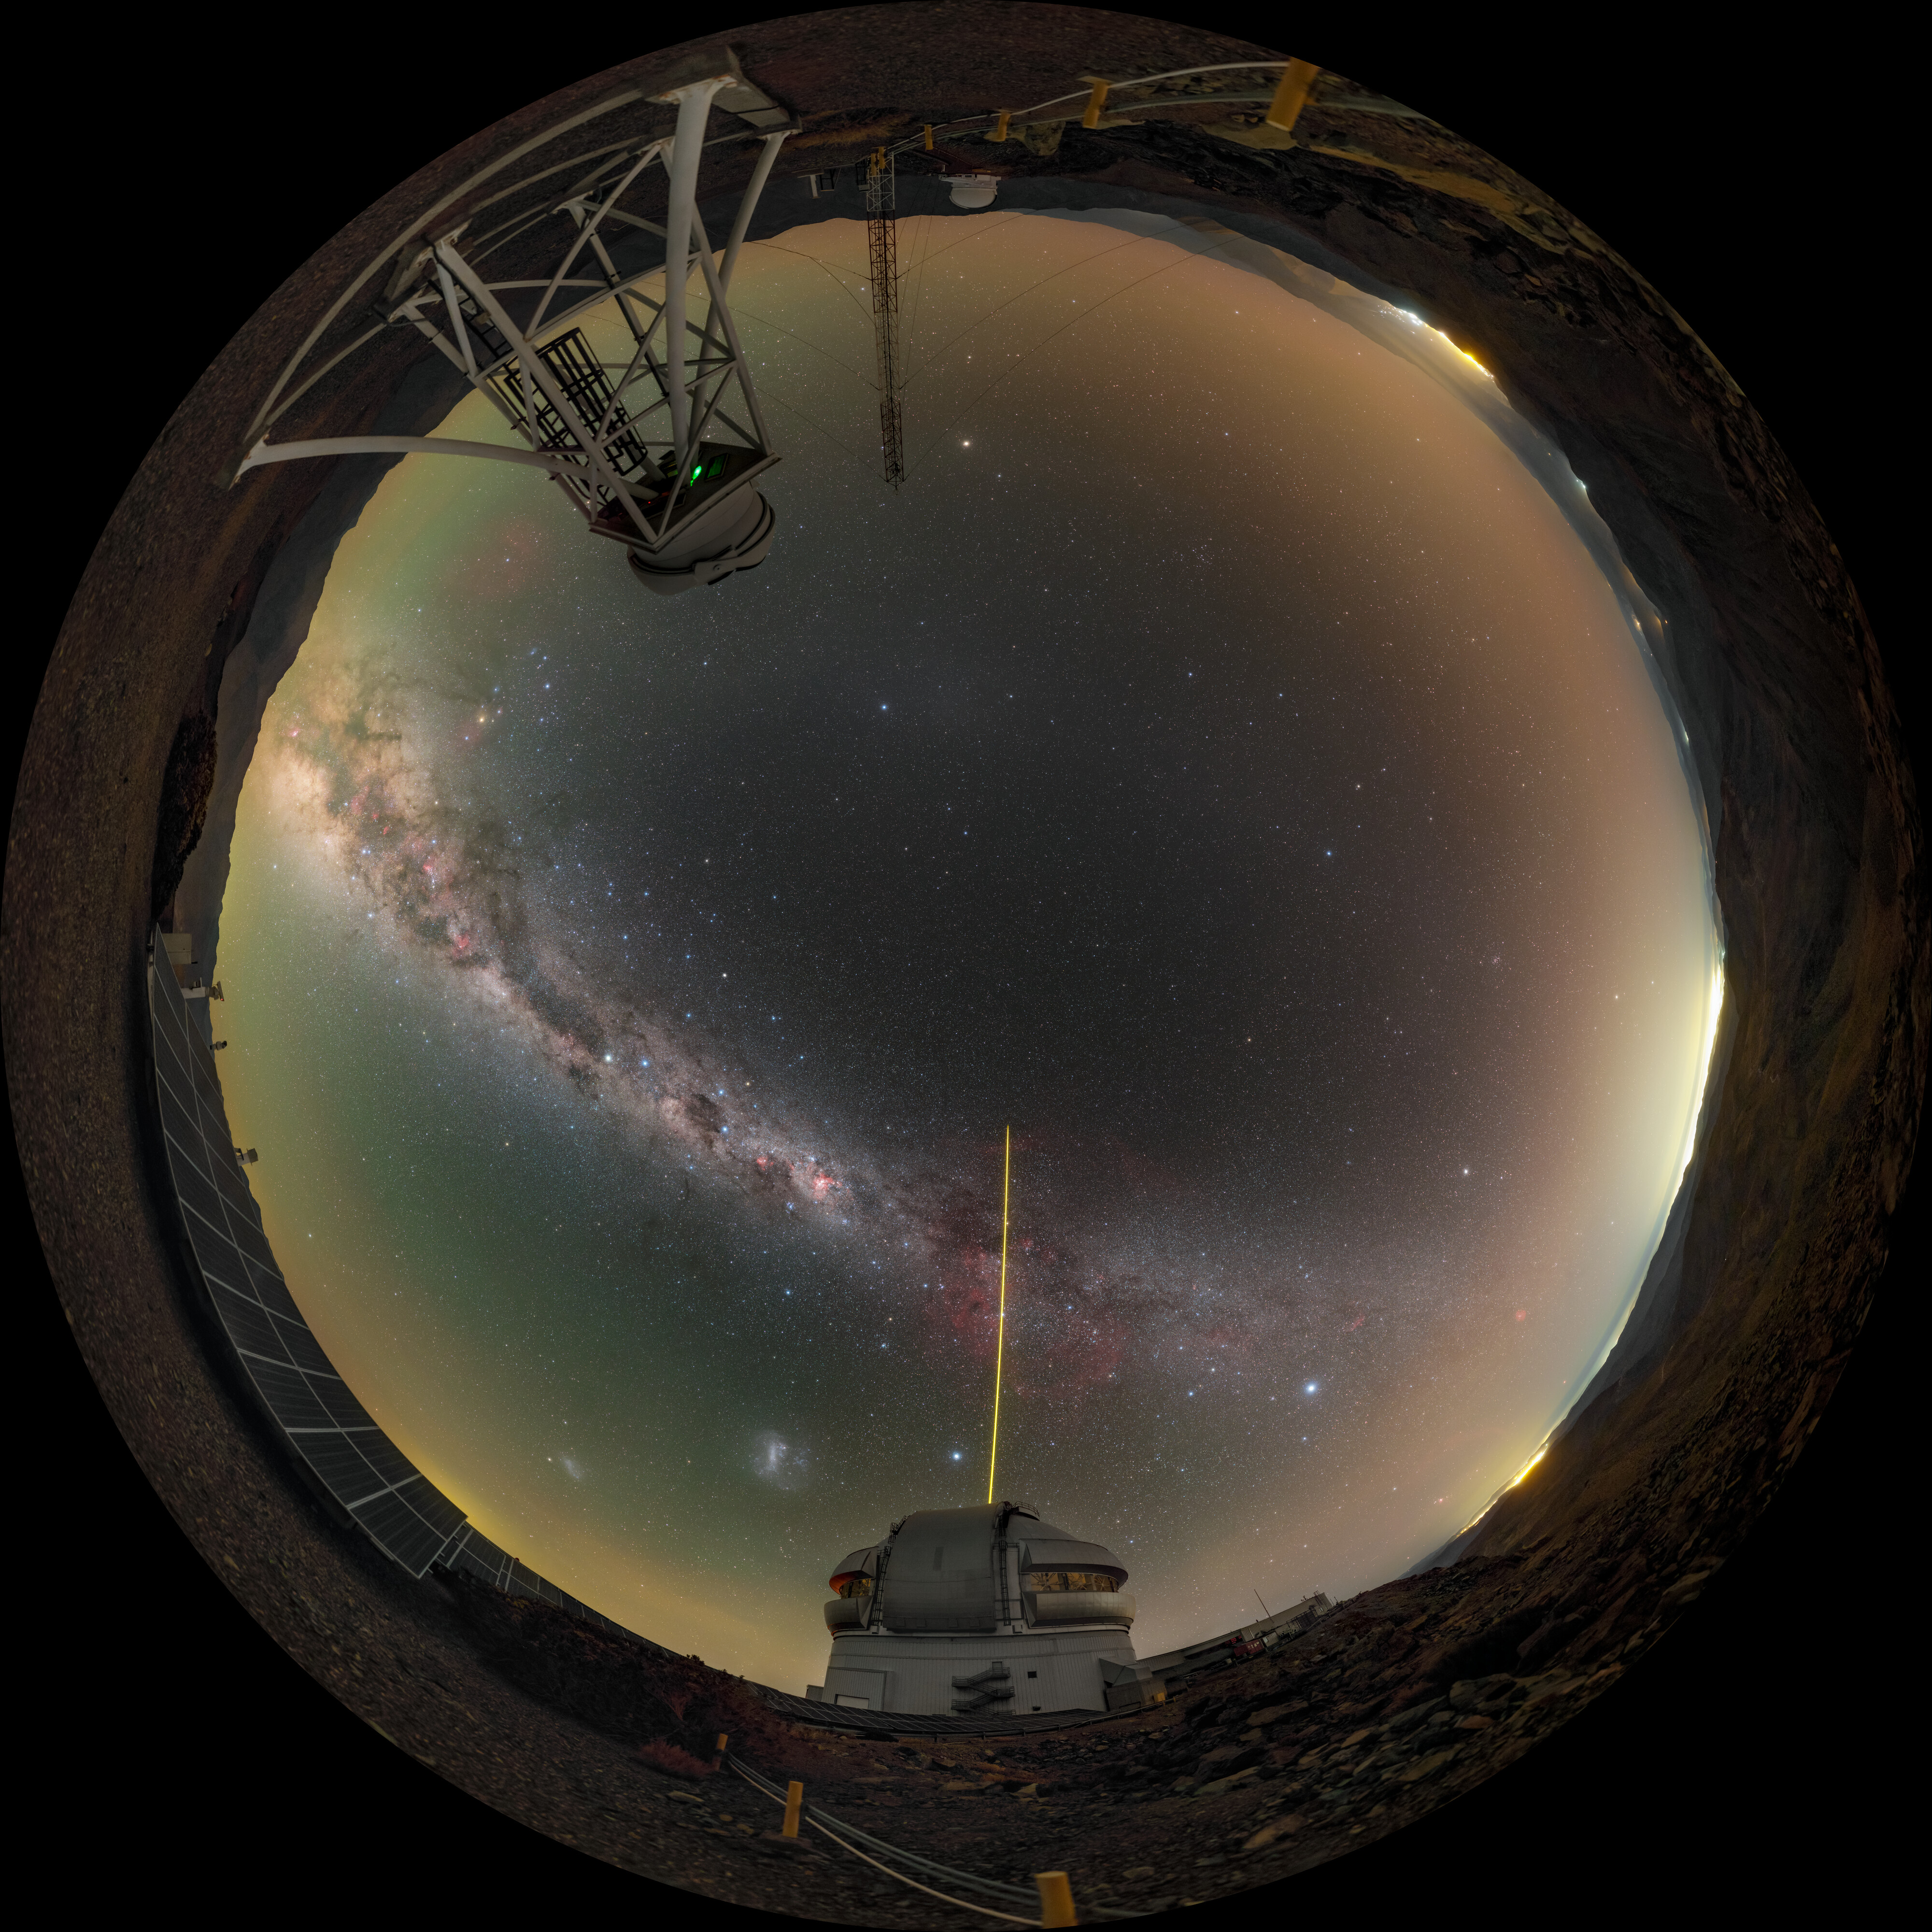

‘Seeing’ atop Cerro Pachón

The star-filled Milky Way arches over Cerro Pachón in this Image of the Week, the sky alight with the spectacular green, orange, and purple airglow of Earth's upper atmosphere. On the right is Gemini South, one half of the International Gemini Observatory, supported in part by the U.S. National Science Foundation and operated by NSF NOIRLab, while on the left atop the structure is the DIMM3 Seeing Monitor. Both Gemini South and the DIMM3 Seeing Monitor are perched at an altitude of 8980 feet (2737 meters) in the mountains of Chile. This high location is known for its dry, stable air, and provides the excellent ‘seeing’ conditions needed to make high-quality observations. However, even in the best conditions, the turbulent atmosphere will still distort the data. That’s where the DIMM3 Seeing Monitor (and the two other DIMM monitors at Cerro Pachón) come in. A Differential Image Motion Monitor (DIMM) is a small telescope that uses the characteristics of light waves to measure how much the atmosphere is distorting the stars above. This measurement is then used to sharpen other observations at other telescopes that were made at the same time, and help users of Gemini South and other telescopes on Cerro Pachón optimize their observations and use of valuable telescope time.

You can find this photo in an original view here and in an extended view here.

Credit: International Gemini Observatory/NOIRLab/NSF/AURA/P. Horálek (Institute of Physics in Opava)